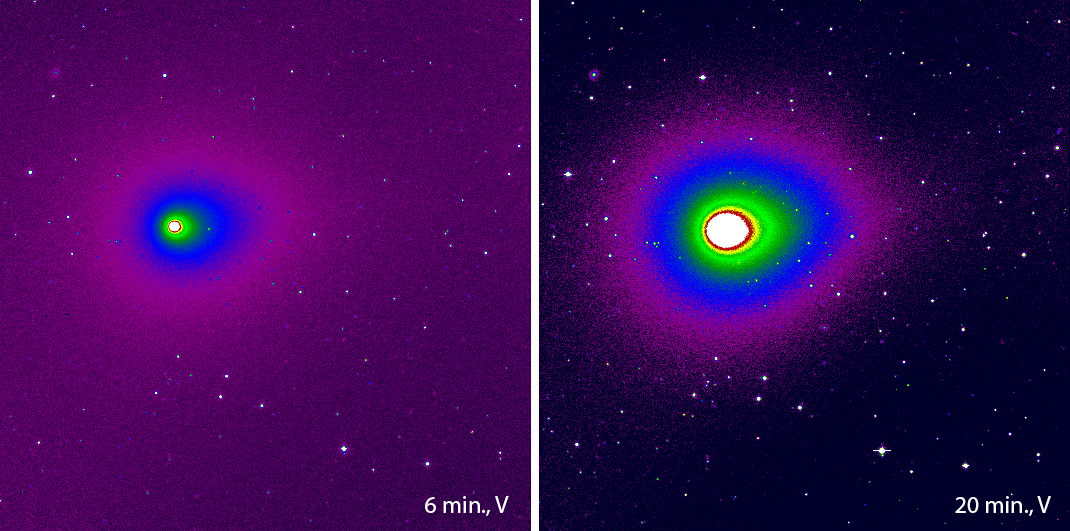

Comet Hyakutake

These false-colour photos show the first images of comet C/1996 B2 (Hyakutake), obtained with the DFOSC instrument at the Danish 1.54-metre telescope at the ESO La Silla Observatory. This comet is expected to become quite bright when it passes near the Earth in late March 1996. The observations were made by Jean-Marie Will, visiting astronomer from Sternwarte der Universitaet Bonn, Germany. The images have been reproduced from two CCD frames with 6 and 20 min exposure time, respectively. They were obtained through a standard V-filter just after 08:00 UT on 9 February 1996. The instrument was DFOSC with the Danish Loral/Lesser CCD (2052 x 2052 pix; 0.39 arcsec/pix; field of view 13.3 x 13.3 arcmin). For this presentation, the original CCD frames were bias-subtracted, flat-fielded, cleaned and the field was trimmed to 10.4 x 10.4 arcmin. North is up and East is to the left. The cometary coma which consists of dust and gas emitted by the nucleus is elongated in the anti-solar direction (p.a. = 289 deg; counted from North over East); the tear-shaped form is indicative of the beginning development of a dust tail. Otherwise, the coma is very symmetrical and there is no evidence of any jets or outflows. The largest diameter on the 20-min exposure is about 7 arcmin. At the time of this observation, the comet was at a distance of 1.52 AU (227 million kilometres) from the Earth and 1.88 AU (281 million kilometres) from the Sun.

Credit: ESO